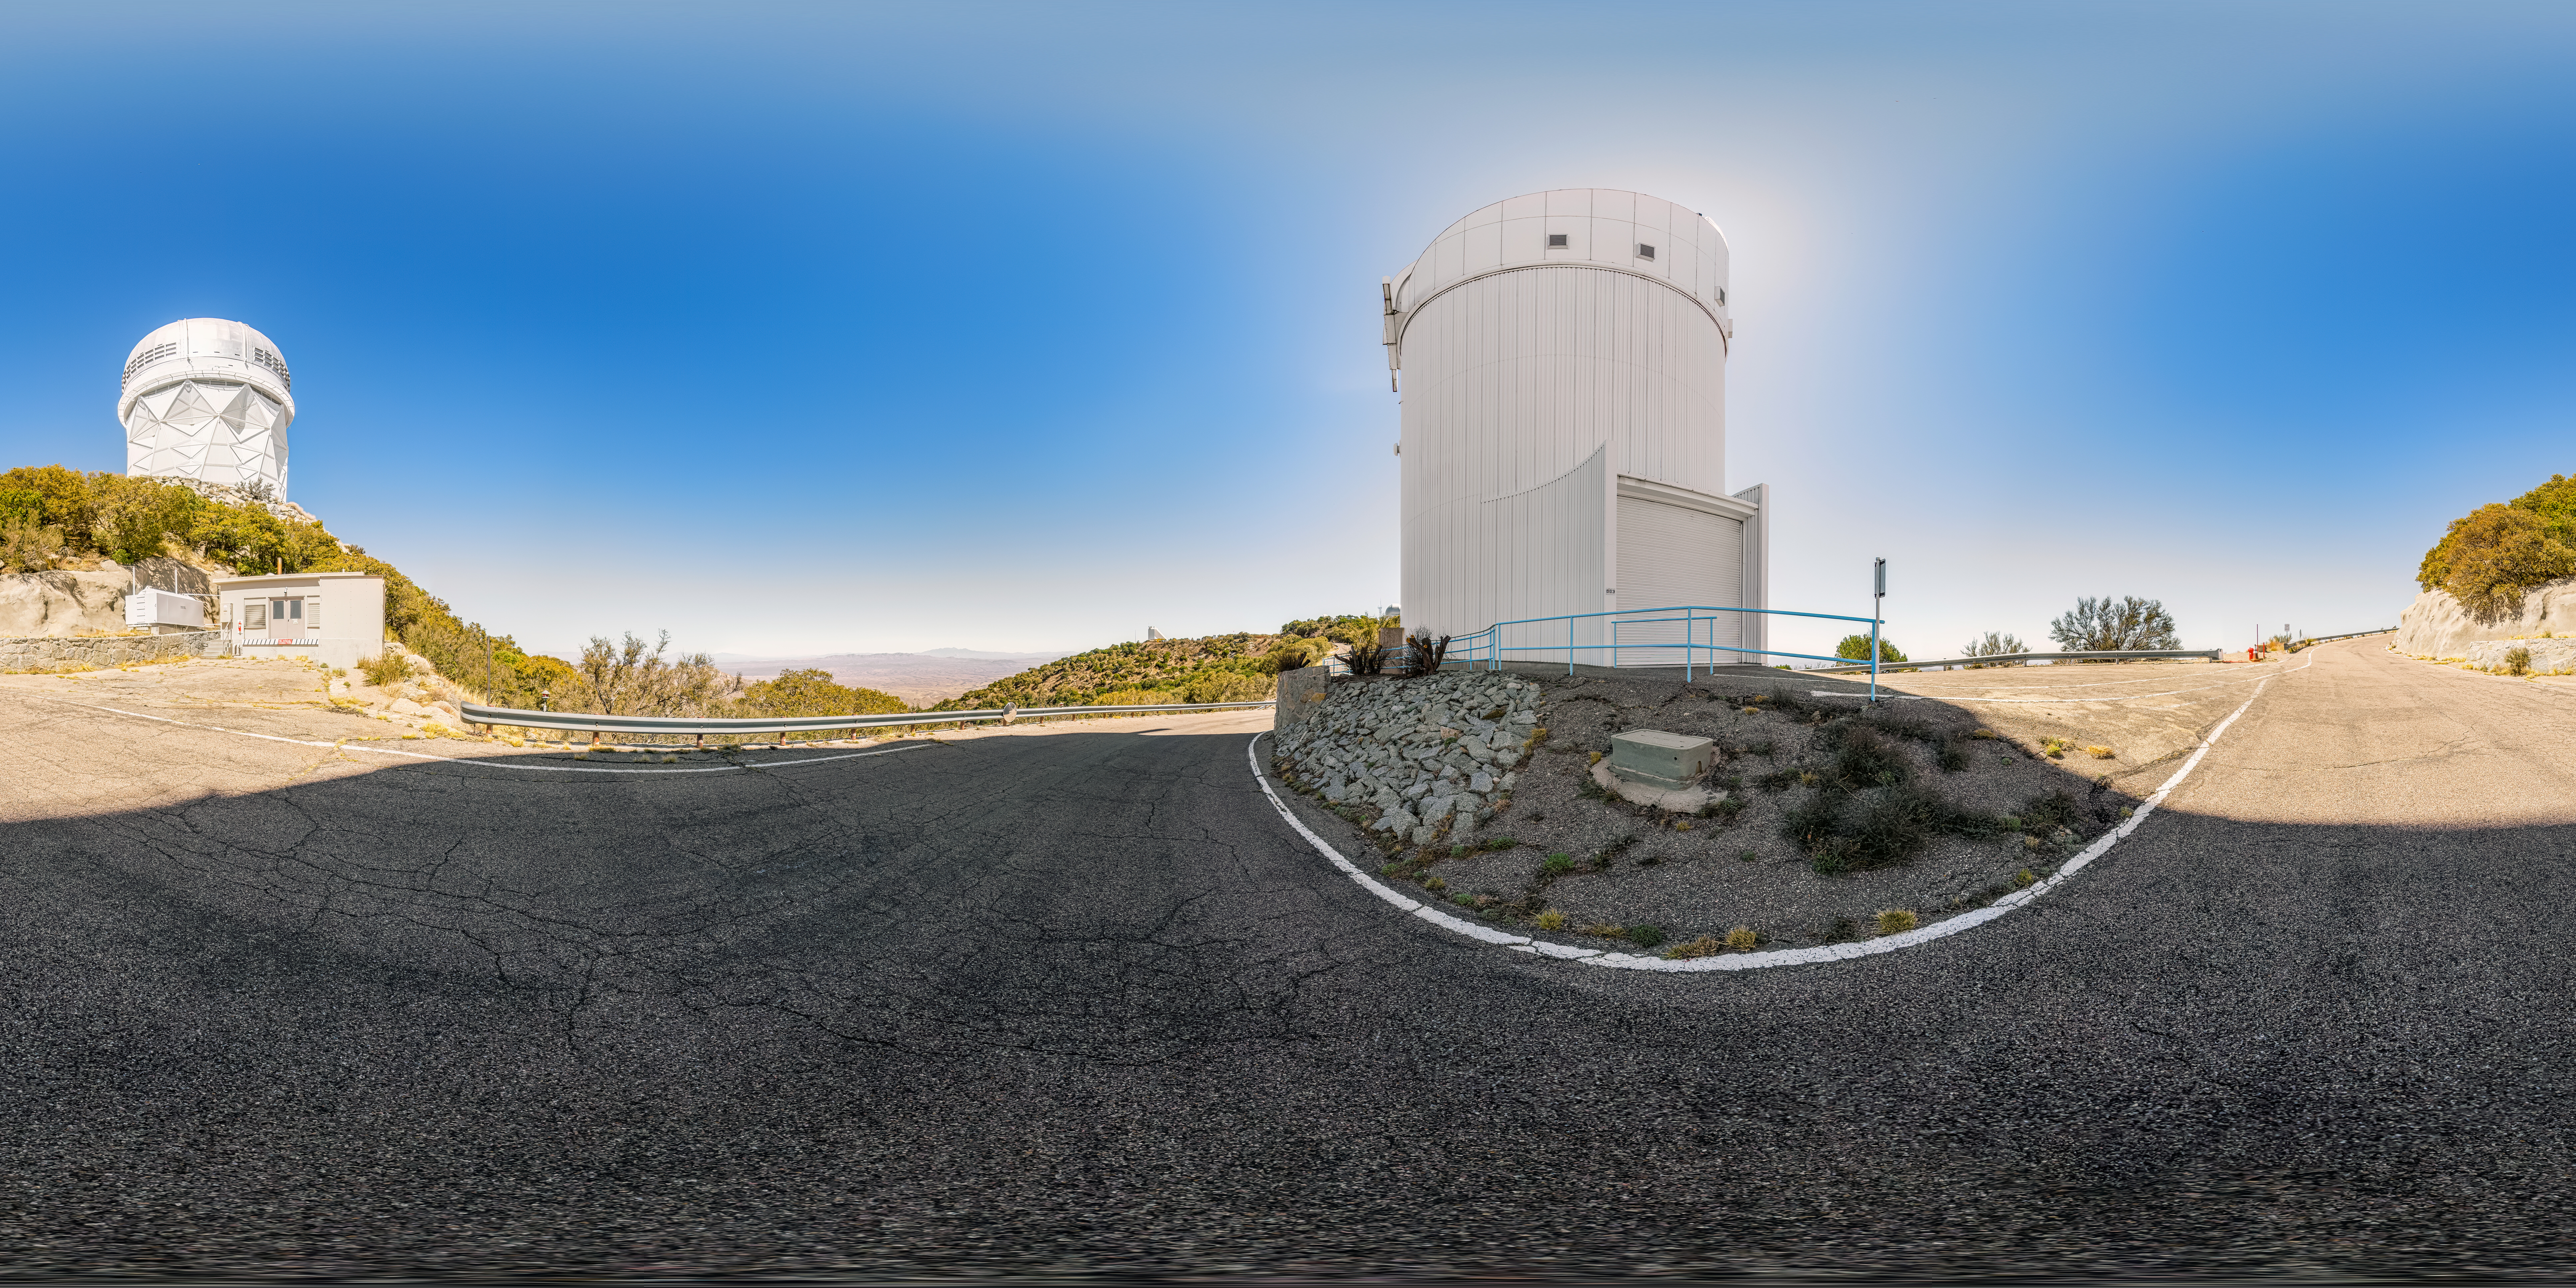

UArizona Bok 2.3-meter Telescope 360 Panorama

A 360 panorama view of the UA Bok 2.3-meter Telescope and the Nicholas U. Mayall 4-meter Telescope located at Kitt Peak National Observatory (KPNO), a Program of NSF NOIRLab, near Tucson, Arizona.

A fulldome version of this image can be found here.

Credit: KPNO/NOIRLab/NSF/AURA/P. Horálek